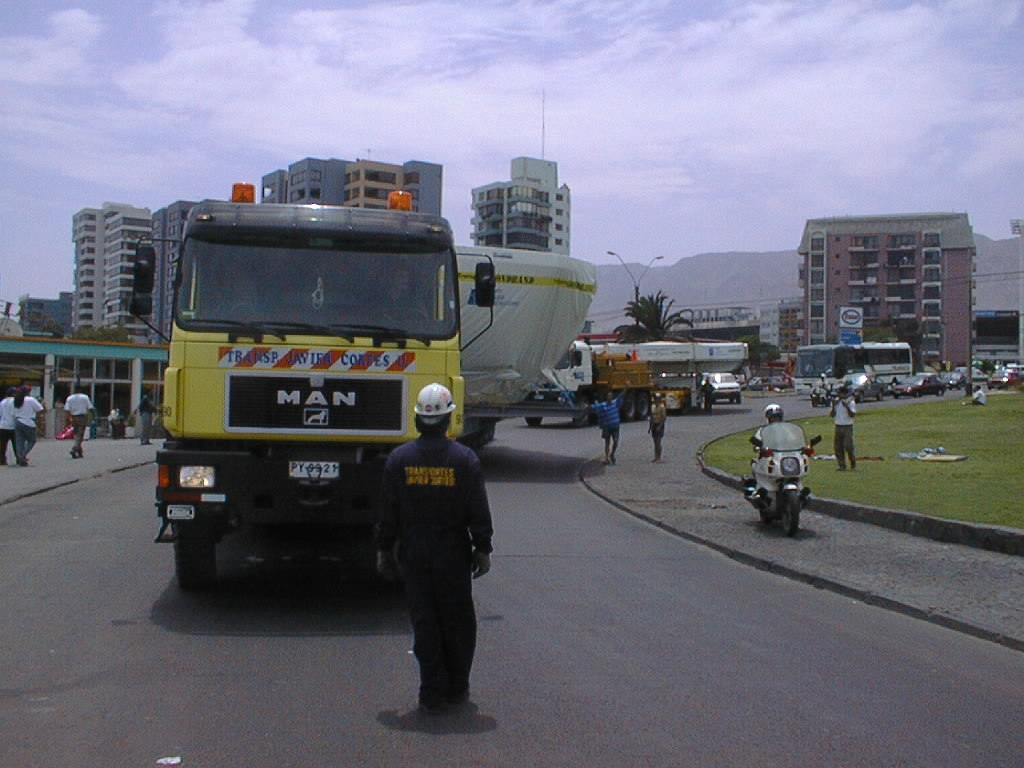

M1 cell and dummy mirror transportation

Departure of the special transport convoy in Antofagasta. The truck with the M1 cell is in front; that with the dummy mirror follows behind.

Credit: ESO